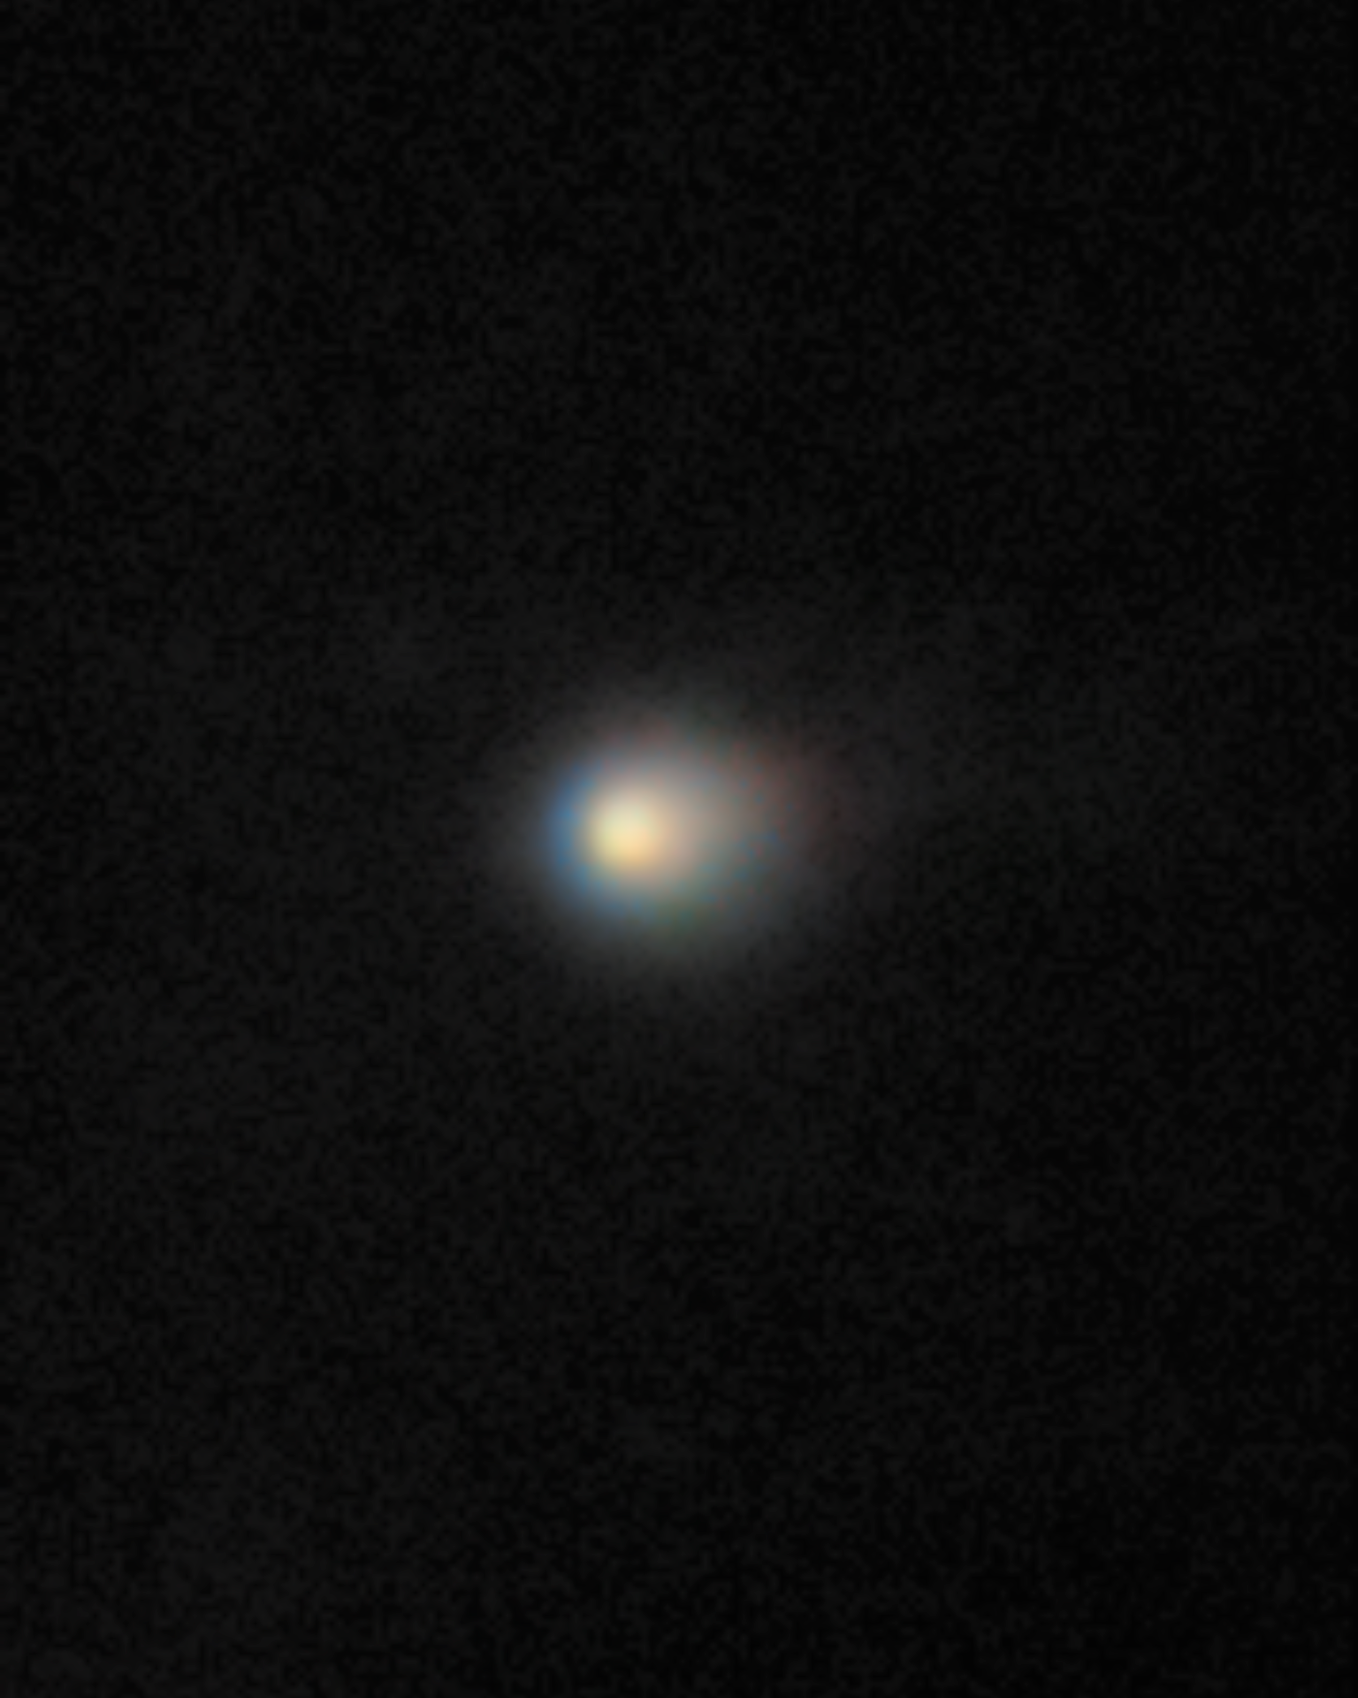

Comet 3I/ATLAS Seen With Gemini North

Comet 3I/ATLAS is captured in this image by the Gemini North telescope. The incredible sensitivity of Gemini North's Multi-Object Spectrograph (GMOS-N) reveals the comet’s compact coma — a cloud of gas and dust surrounding its icy nucleus.

Credit: International Gemini Observatory/NOIRLab/NSF/AURA/K. Meech (IfA/U. Hawaii)Image Processing: Jen Miller & Mahdi Zamani (NSF NOIRLab)